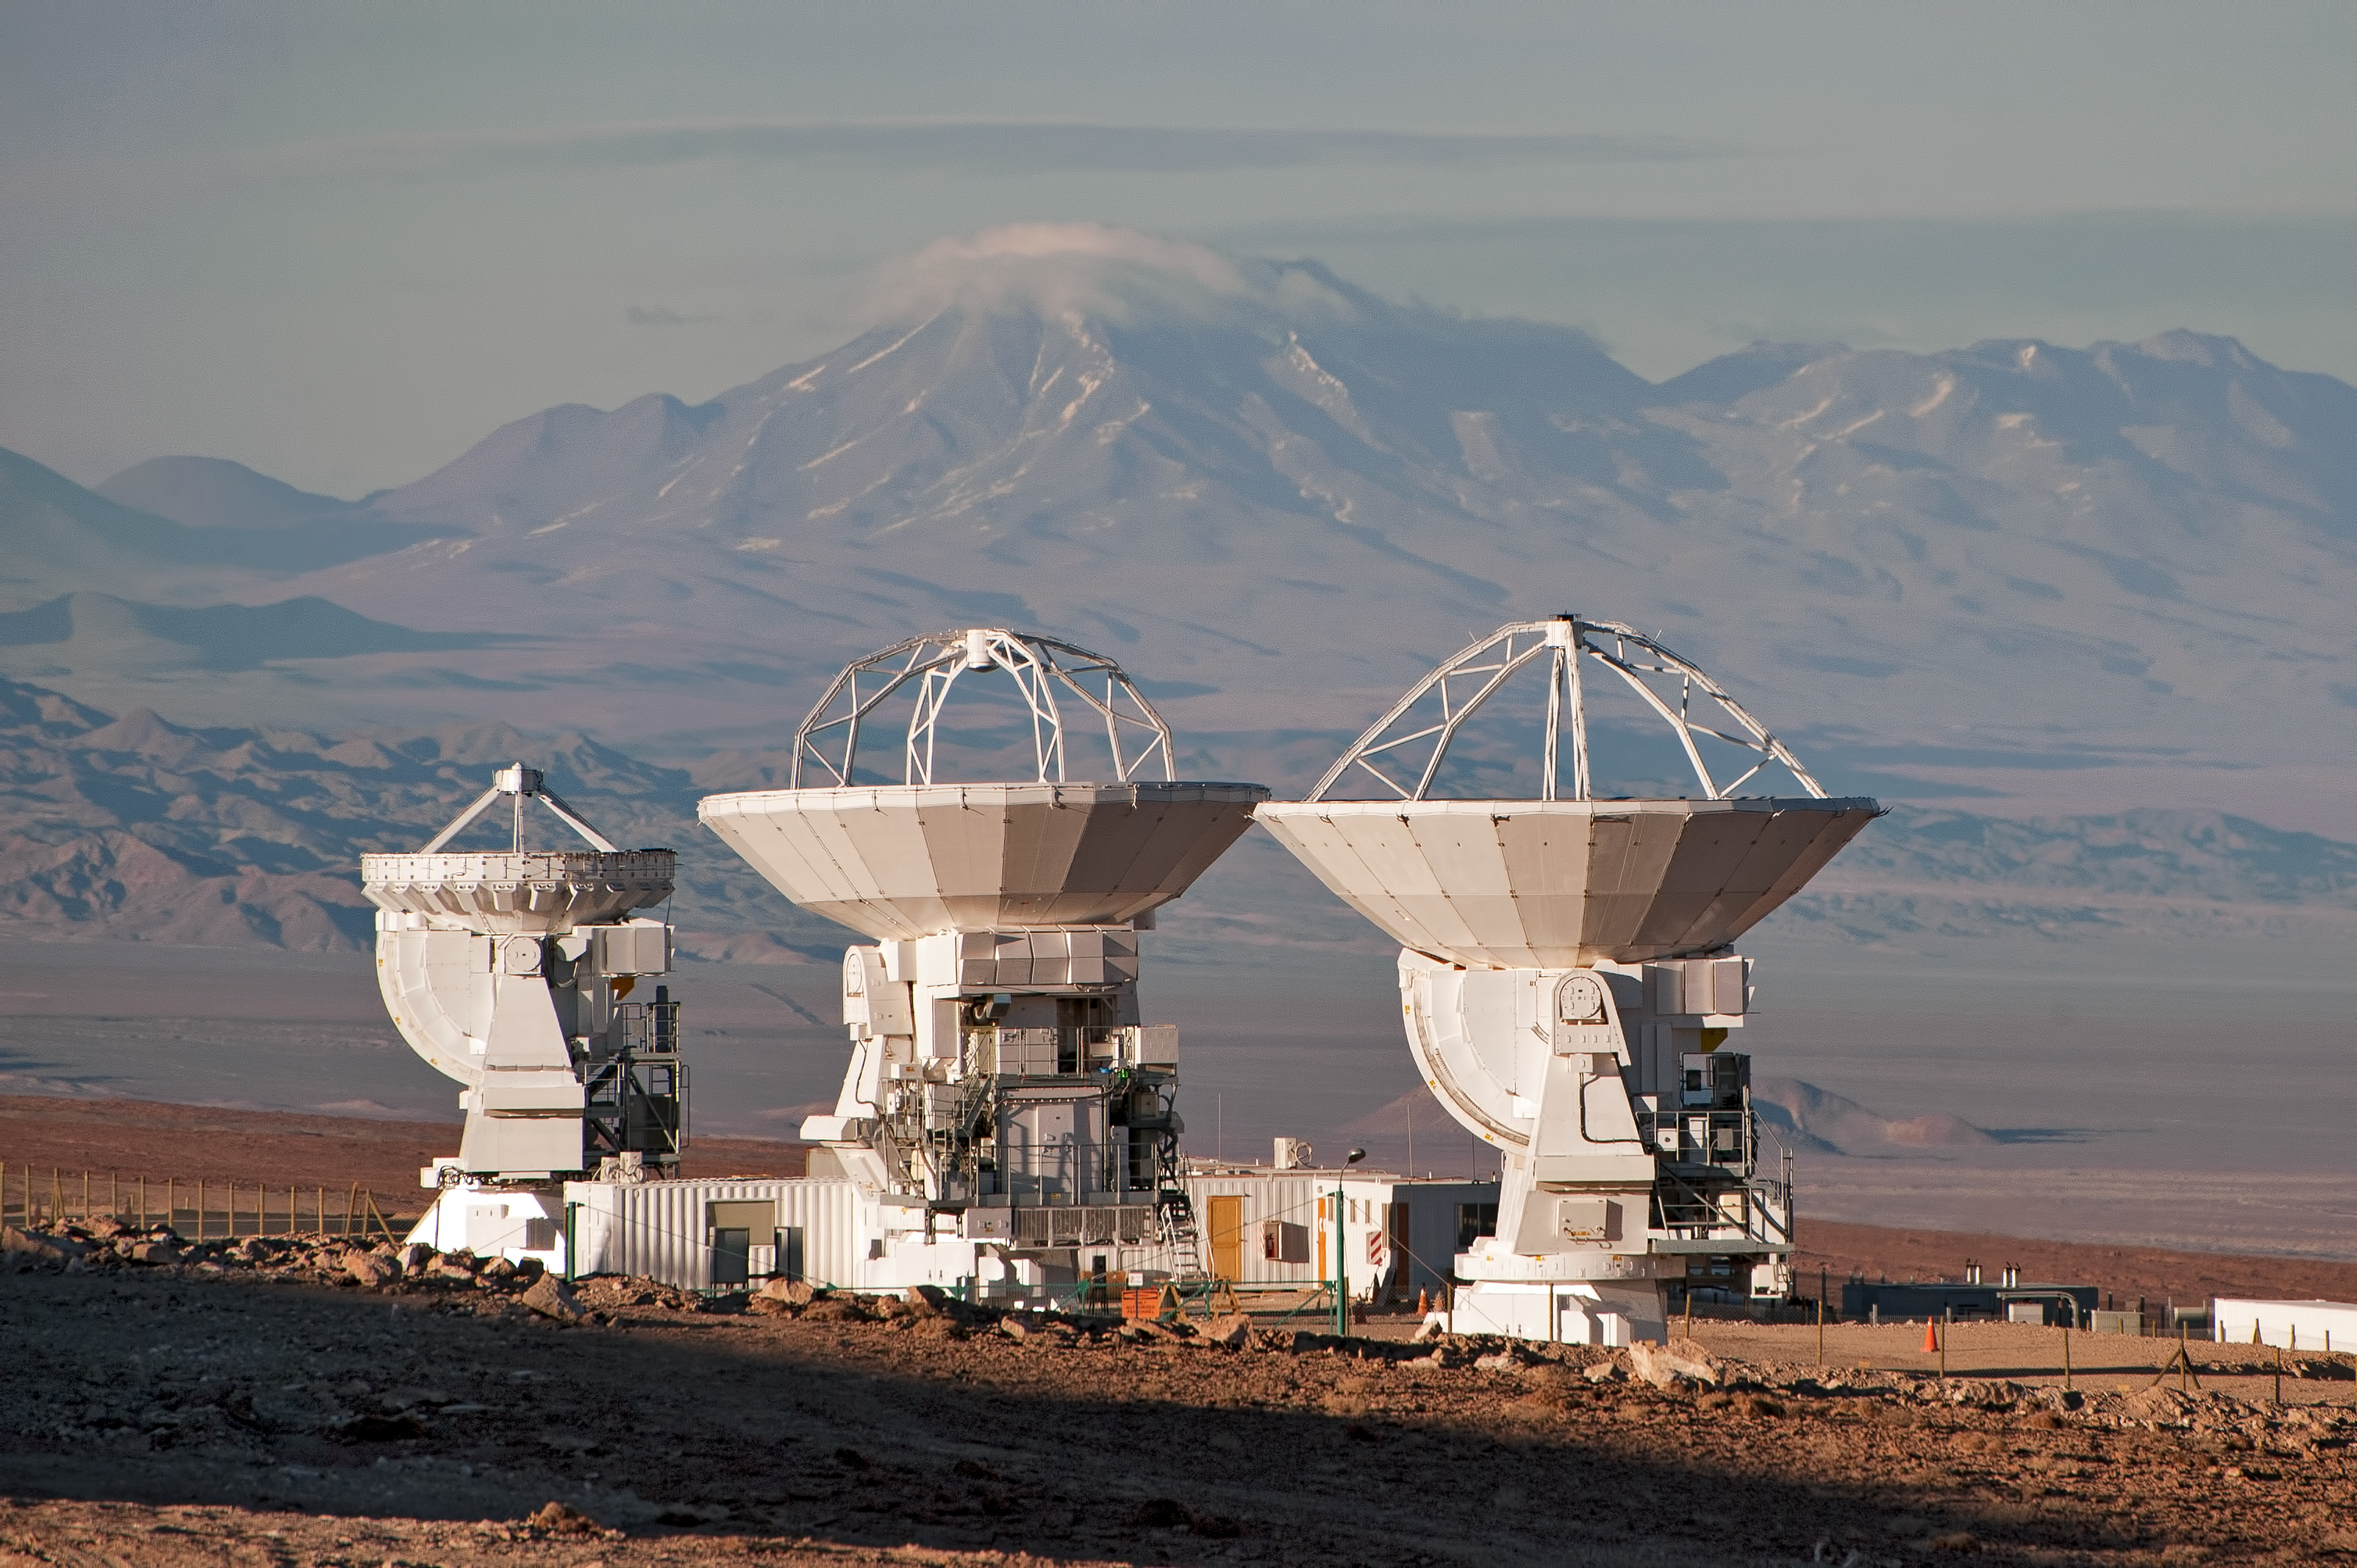

ALMA: greater than the sum of its parts

When completed, the antennas of the Atacama Large Millimeter/submillimeter Array (ALMA) will be spread across the Chajnantor plateau in the Chilean Andes over distances of up to 16 kilometres, but they will work in unison, to form what is known as an interferometer. In doing so, ALMA will be more powerful than the sum of its parts, acting like a single giant telescope as large as the whole collection of antennas.

The 66 ALMA antennas are not all the same. A main array of fifty antennas with 12-metre dishes will be complemented by the Atacama Compact Array (ACA) of twelve smaller 7-metre dishes and four additional 12-metre dishes. The ACA dishes are being constructed by Mitsubishi Electric Corporation (MELCO). Three of them are shown in this photograph of the MELCO Site Erection Facility at the ALMA Operations Support Facility (OSF) site. The OSF is at an altitude of 2900 metres, from which the completed dishes are transported along a 28 km road to the 5000-metre altitude of the Chajnantor plateau.

On the left is one of the 7-metre dishes, clearly smaller than its neighbours. The other two dishes both have a diameter of 12 metres, but subtle differences in their design can be seen. This is because the dish on the right was originally a prototype, used for testing during the early stages of the project, which has since been retrofitted with elements from the final design of the dish in the centre. Once ready, all these dishes will take their places on the high Chajnantor plateau.

The ALMA project is a partnership of Europe, North America and East Asia in cooperation with the Republic of Chile. ESO is the European partner in ALMA.

This photograph was taken by ESO Photo Ambassador José Francisco Salgado.

Credit: ESO/José Francisco Salgado (josefrancisco.org)